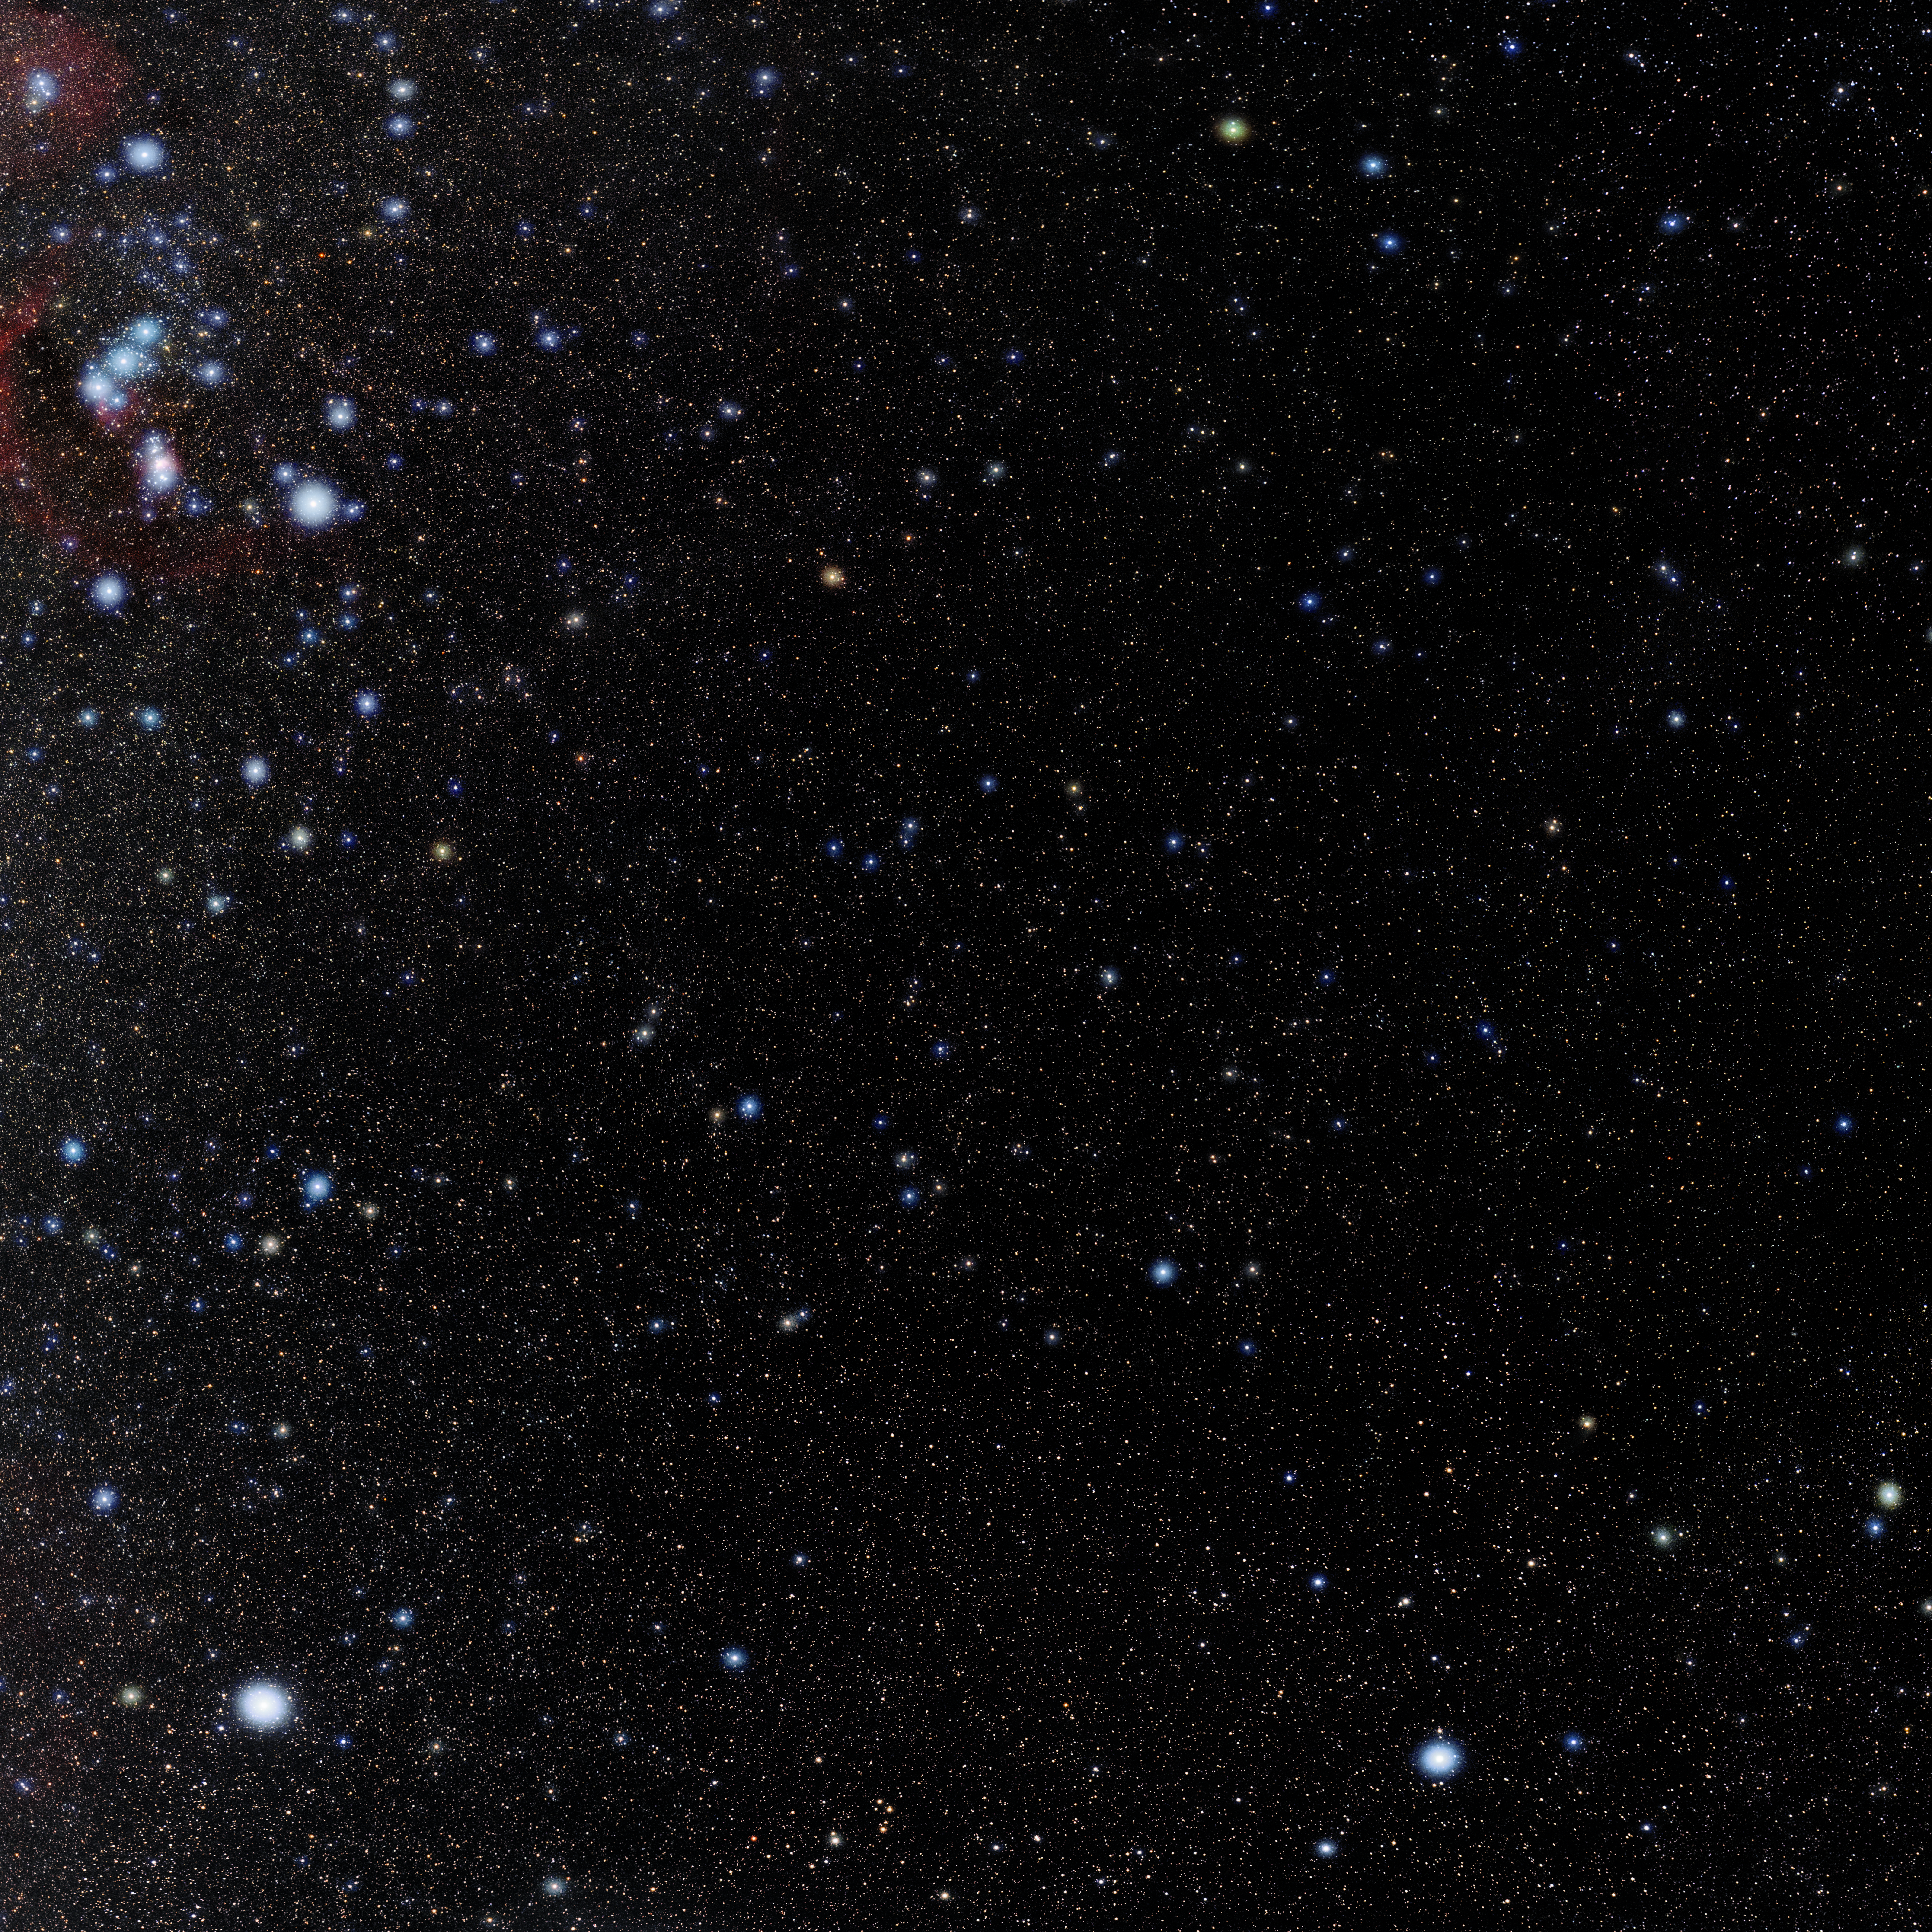

Eridanus

Photo of the constellation Eridanus produced by NOIRLab in collaboration with Eckhard Slawik, a German astrophotographer. Here is the annotated version.

Credit: E. Slawik/NOIRLab/NSF/AURA/M. Zamani